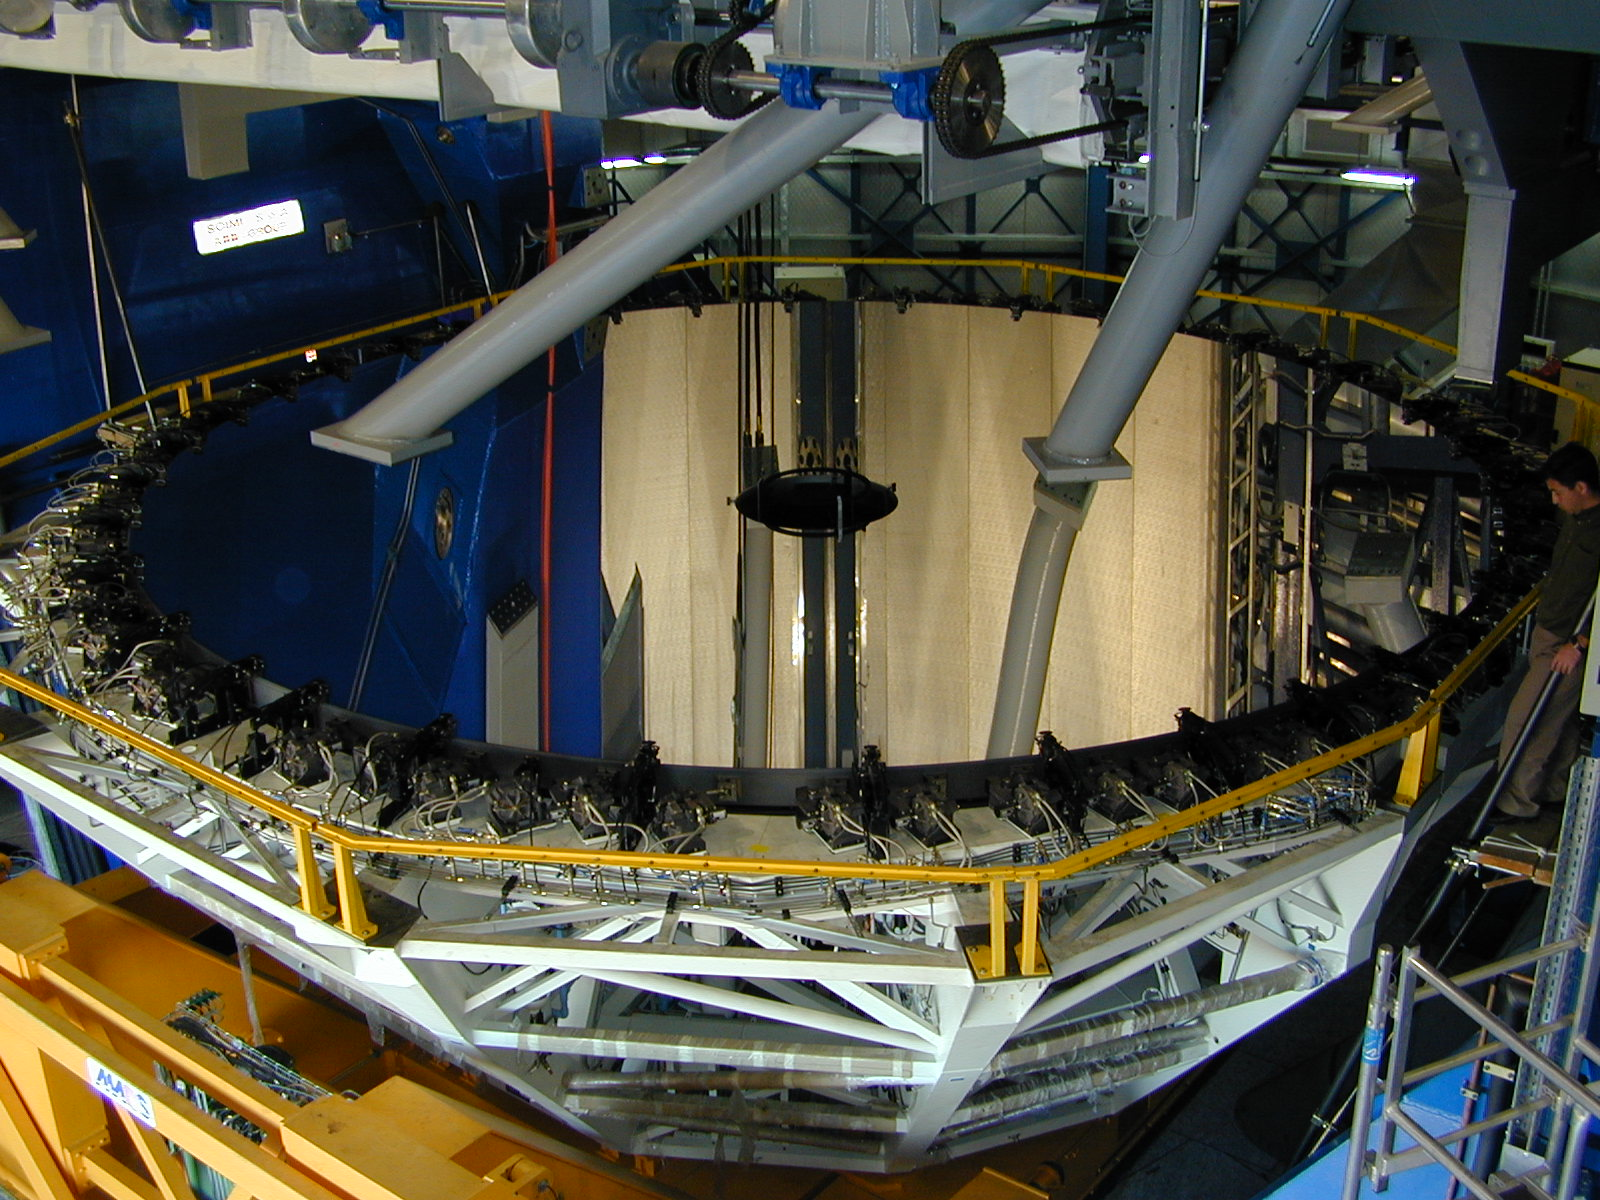

M3 mirror in its cell

The coated 8.2-m main mirror rests in its cell below MELIPAL.

Credit: ESO